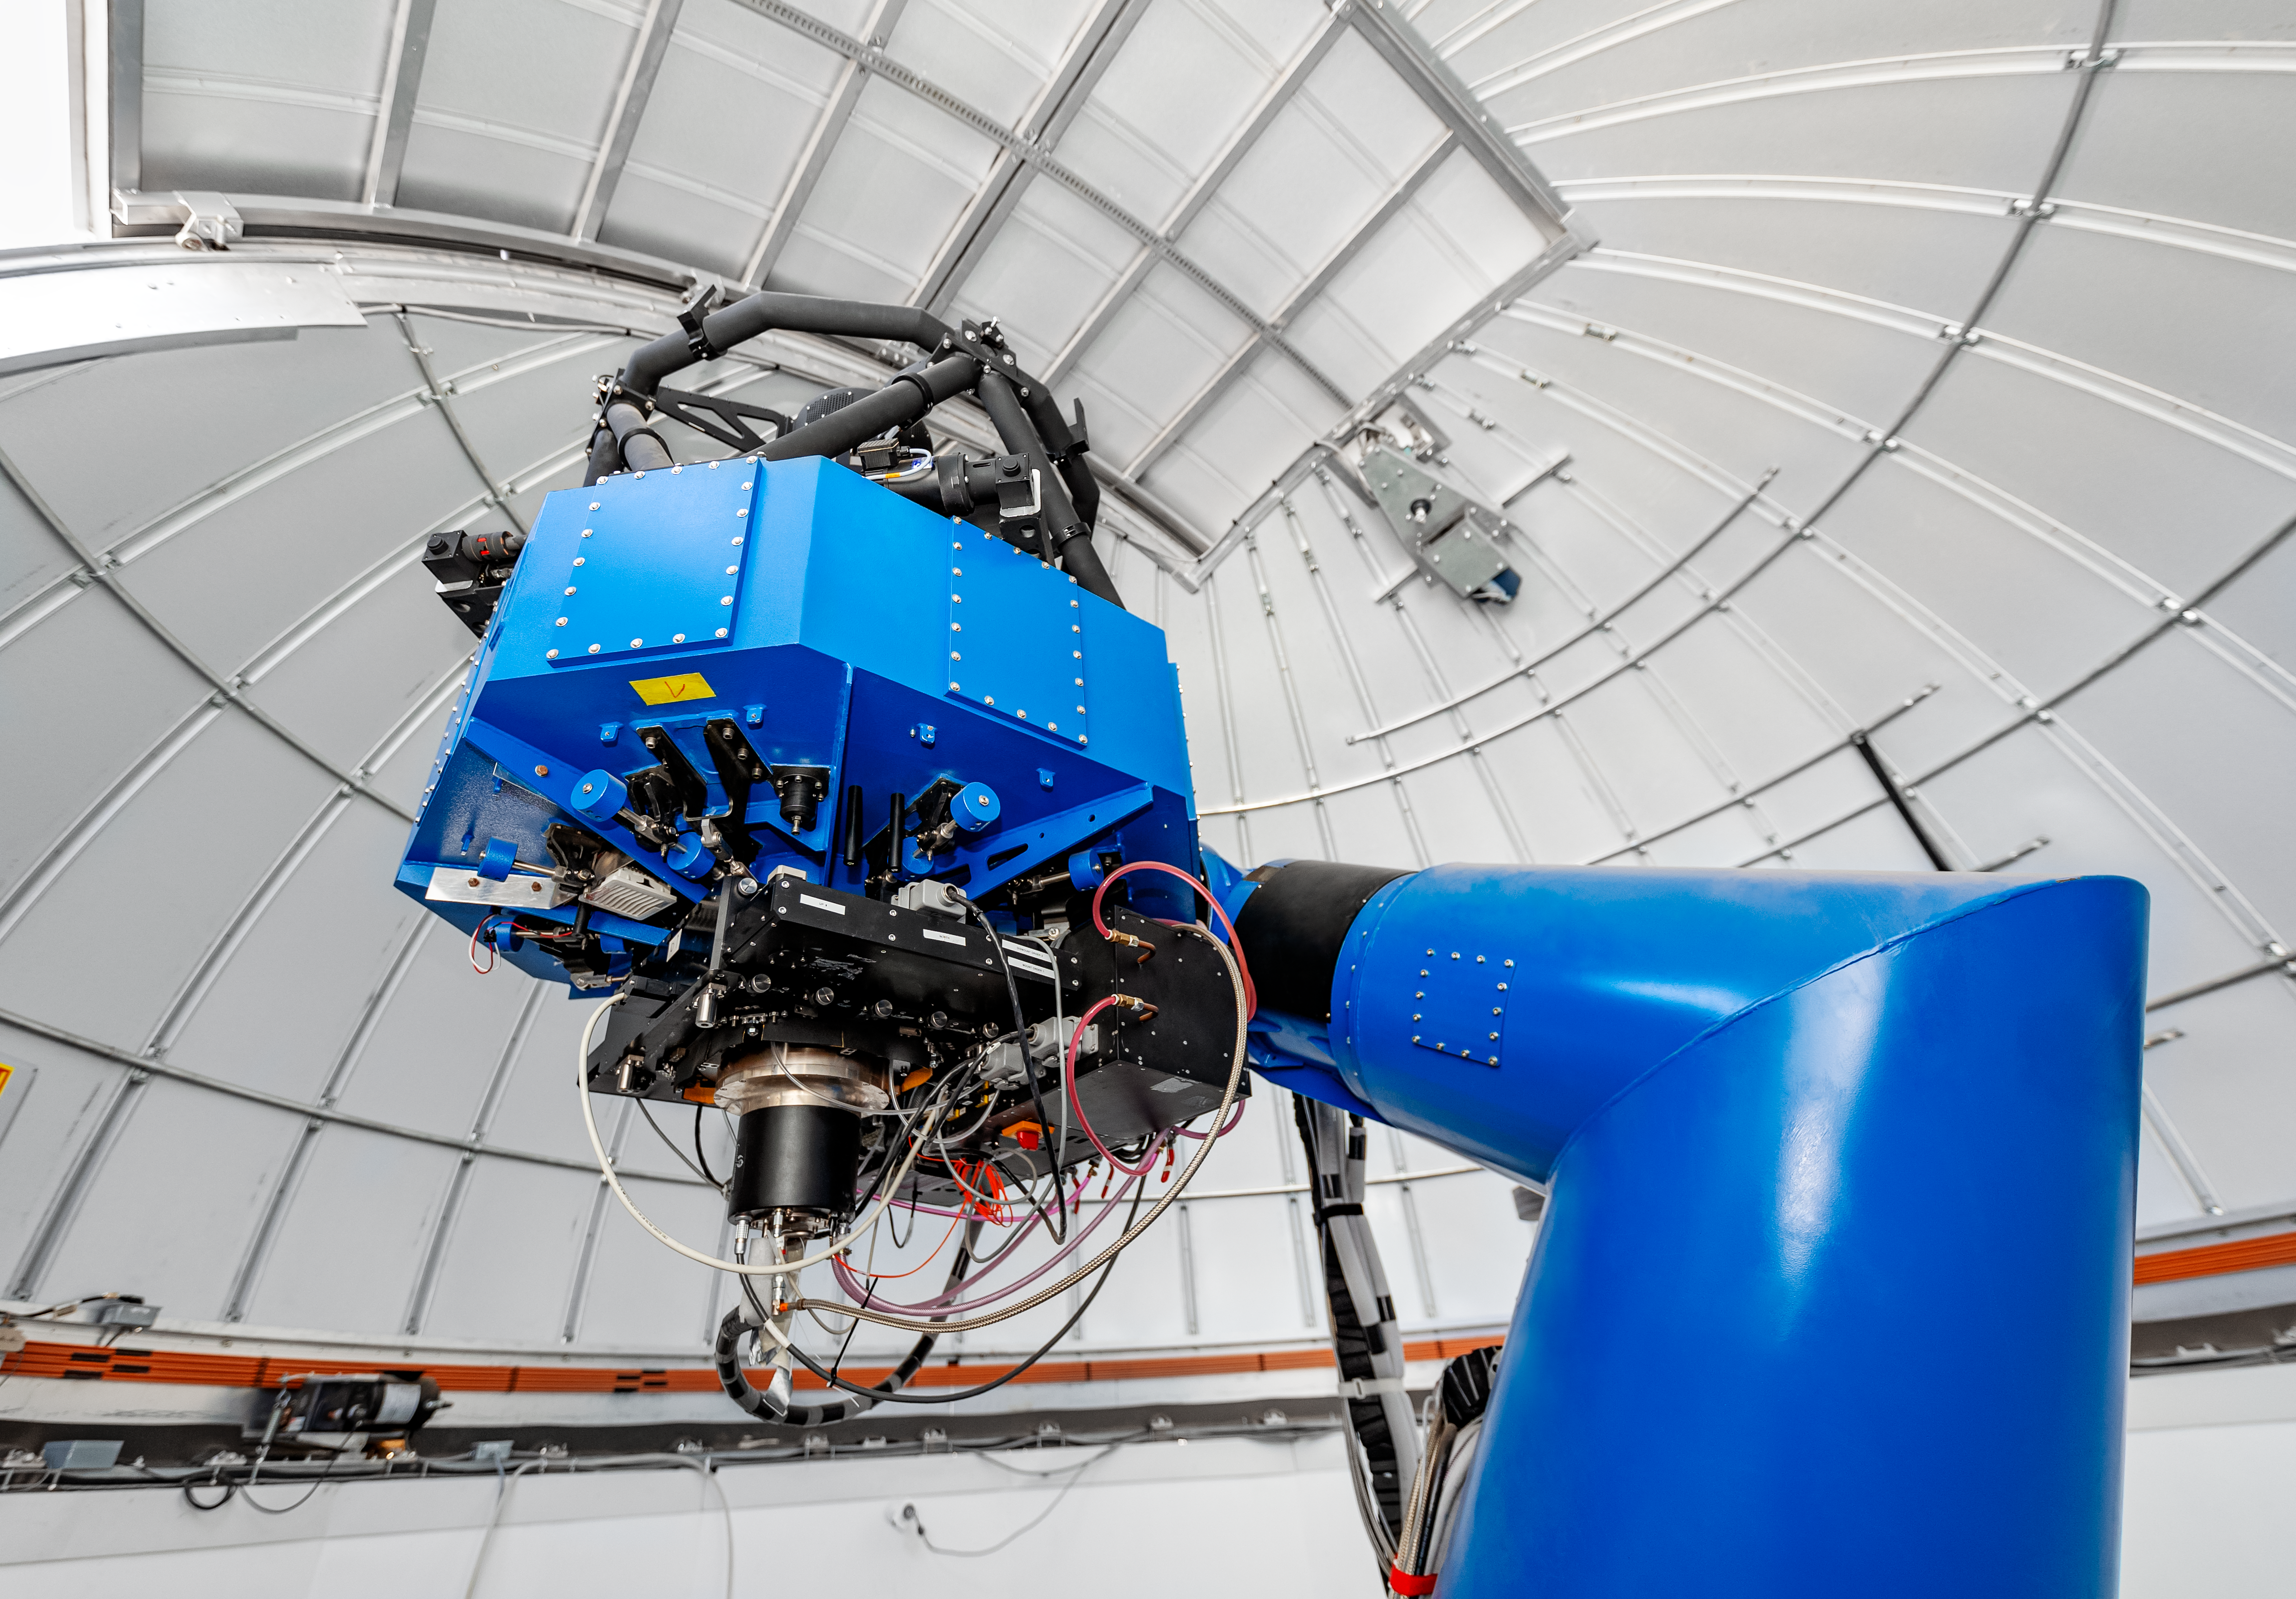

T80-South Telescope Interior

The interior of the T80-South Telescope on Cerro Tololo in Chile.

Credit: CTIO/NOIRLab/NSF/AURA/ T. Slovinský